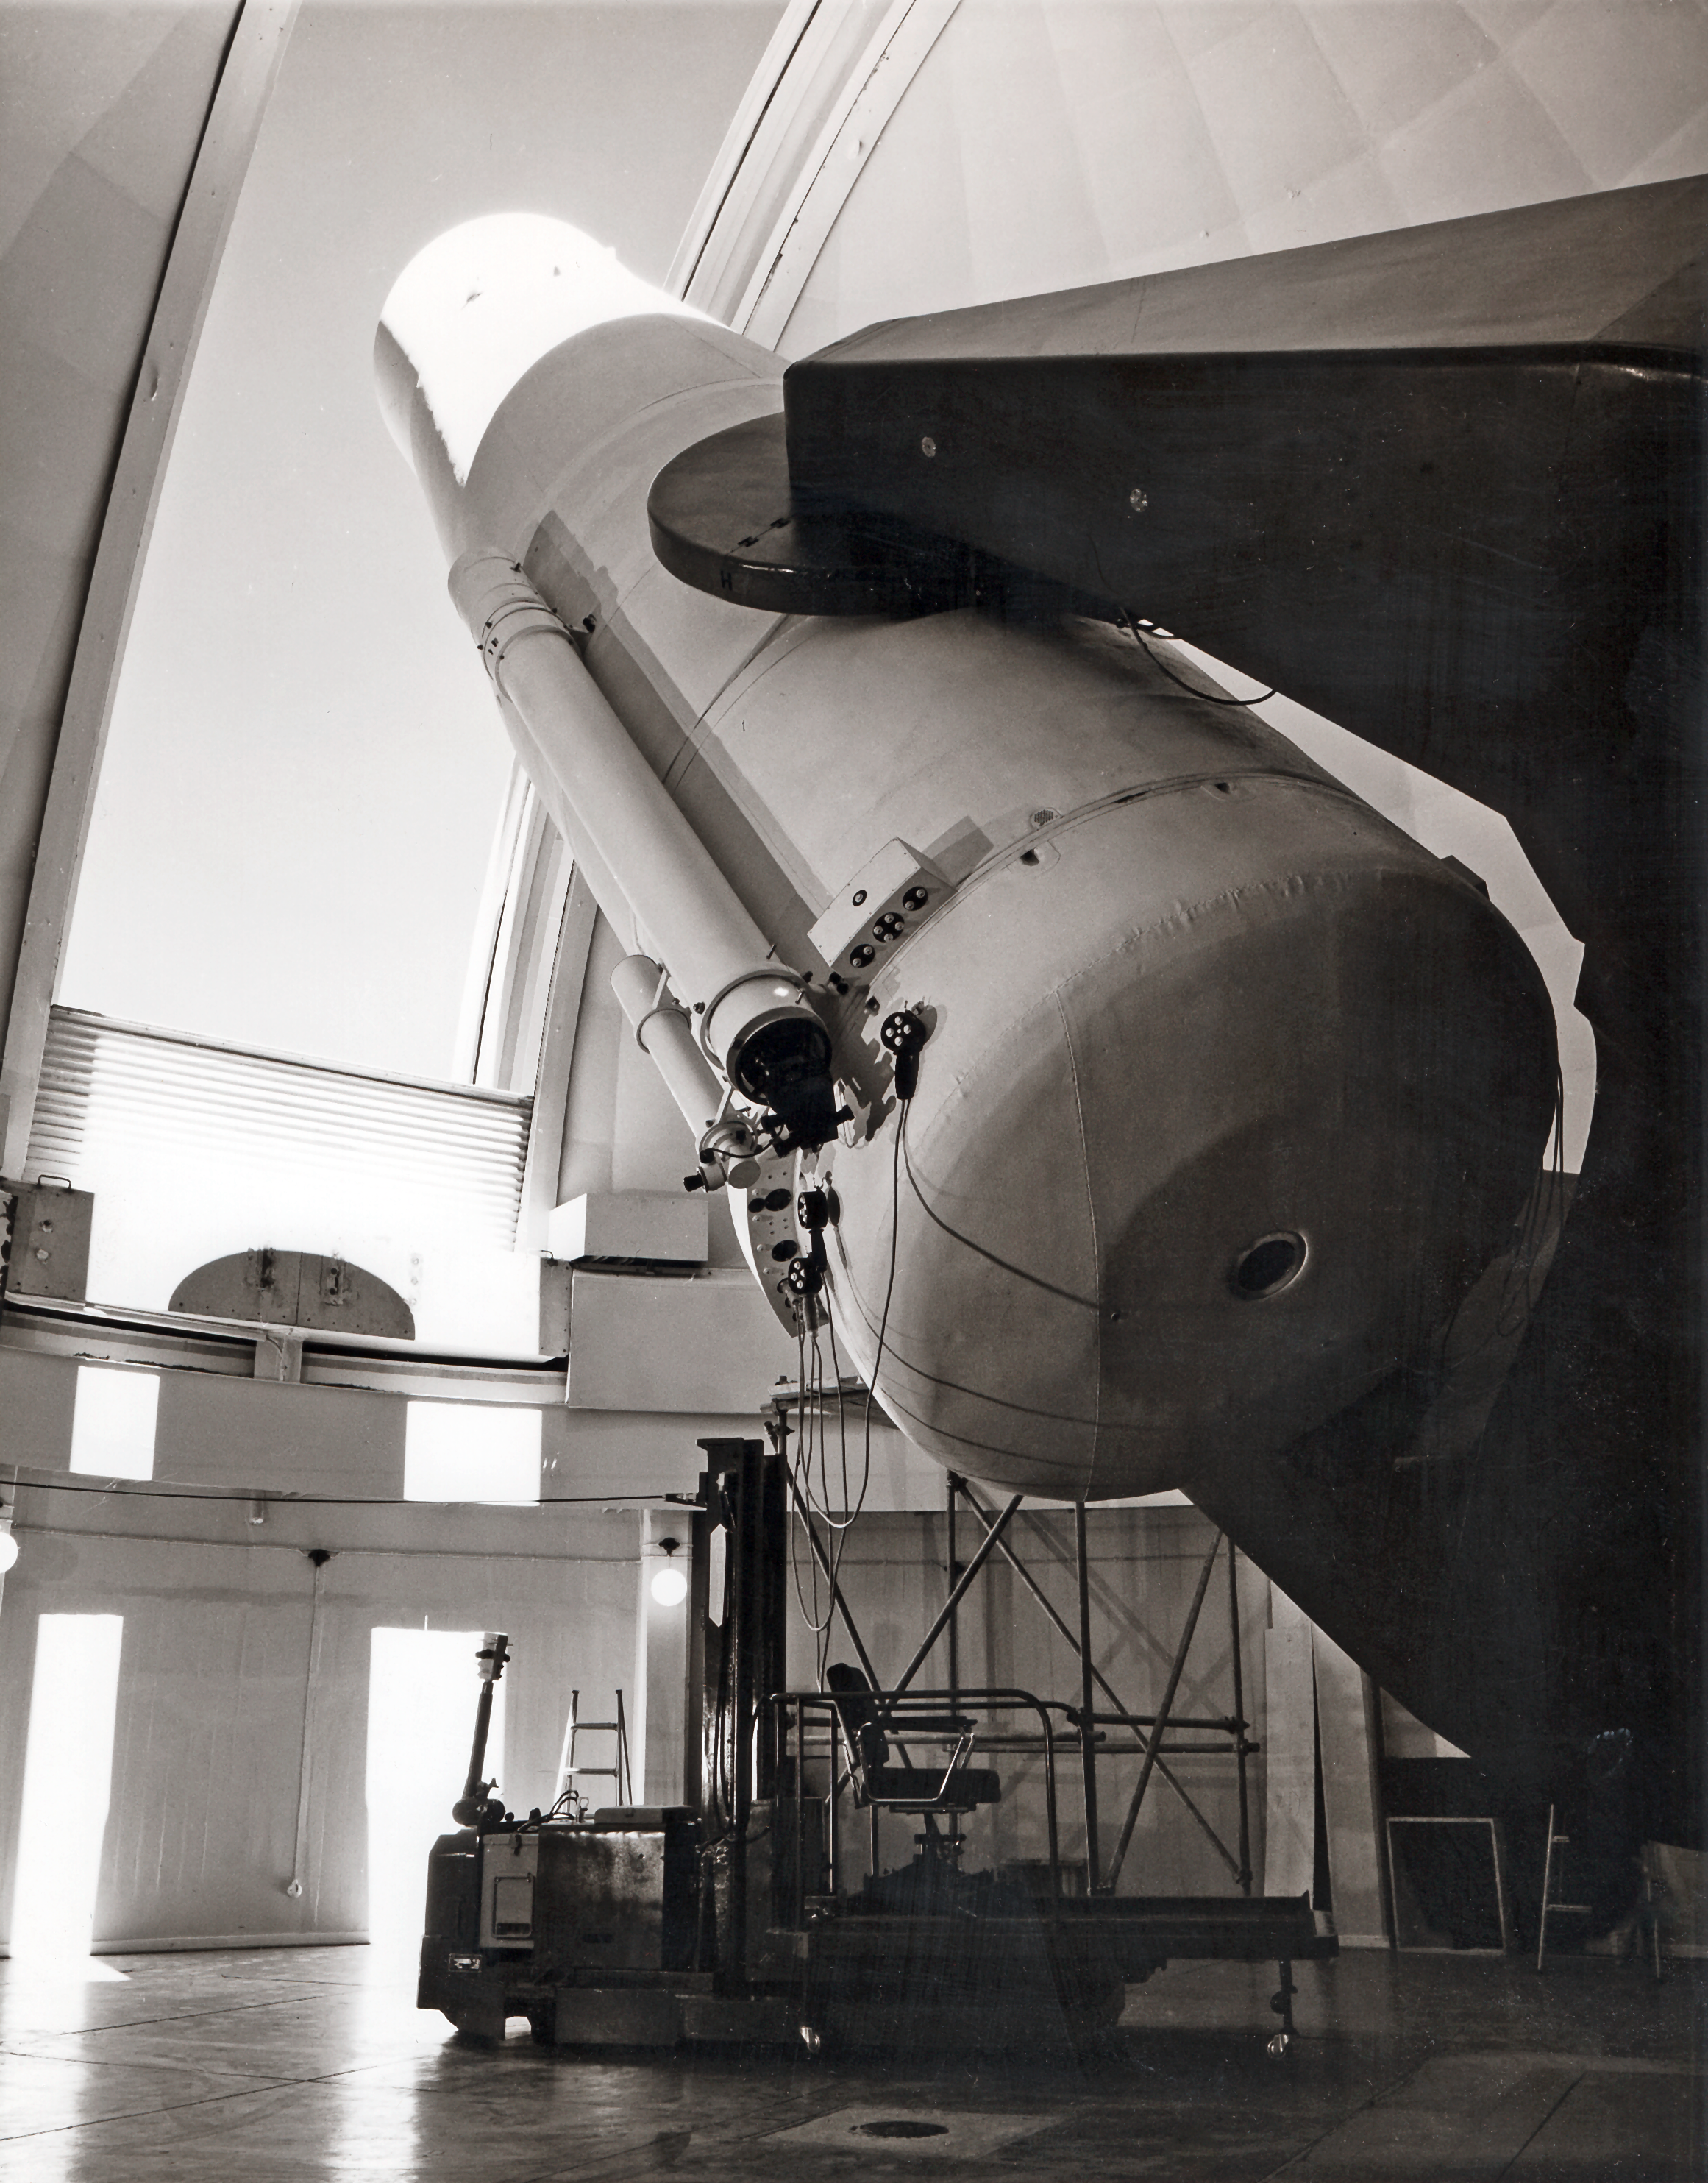

The ESO 1-metre Schmidt telescope

The dome open for venting before operations at the ESO 1-metre Schmidt telescope at La Silla Observatory in Chile.

Credit: ESO